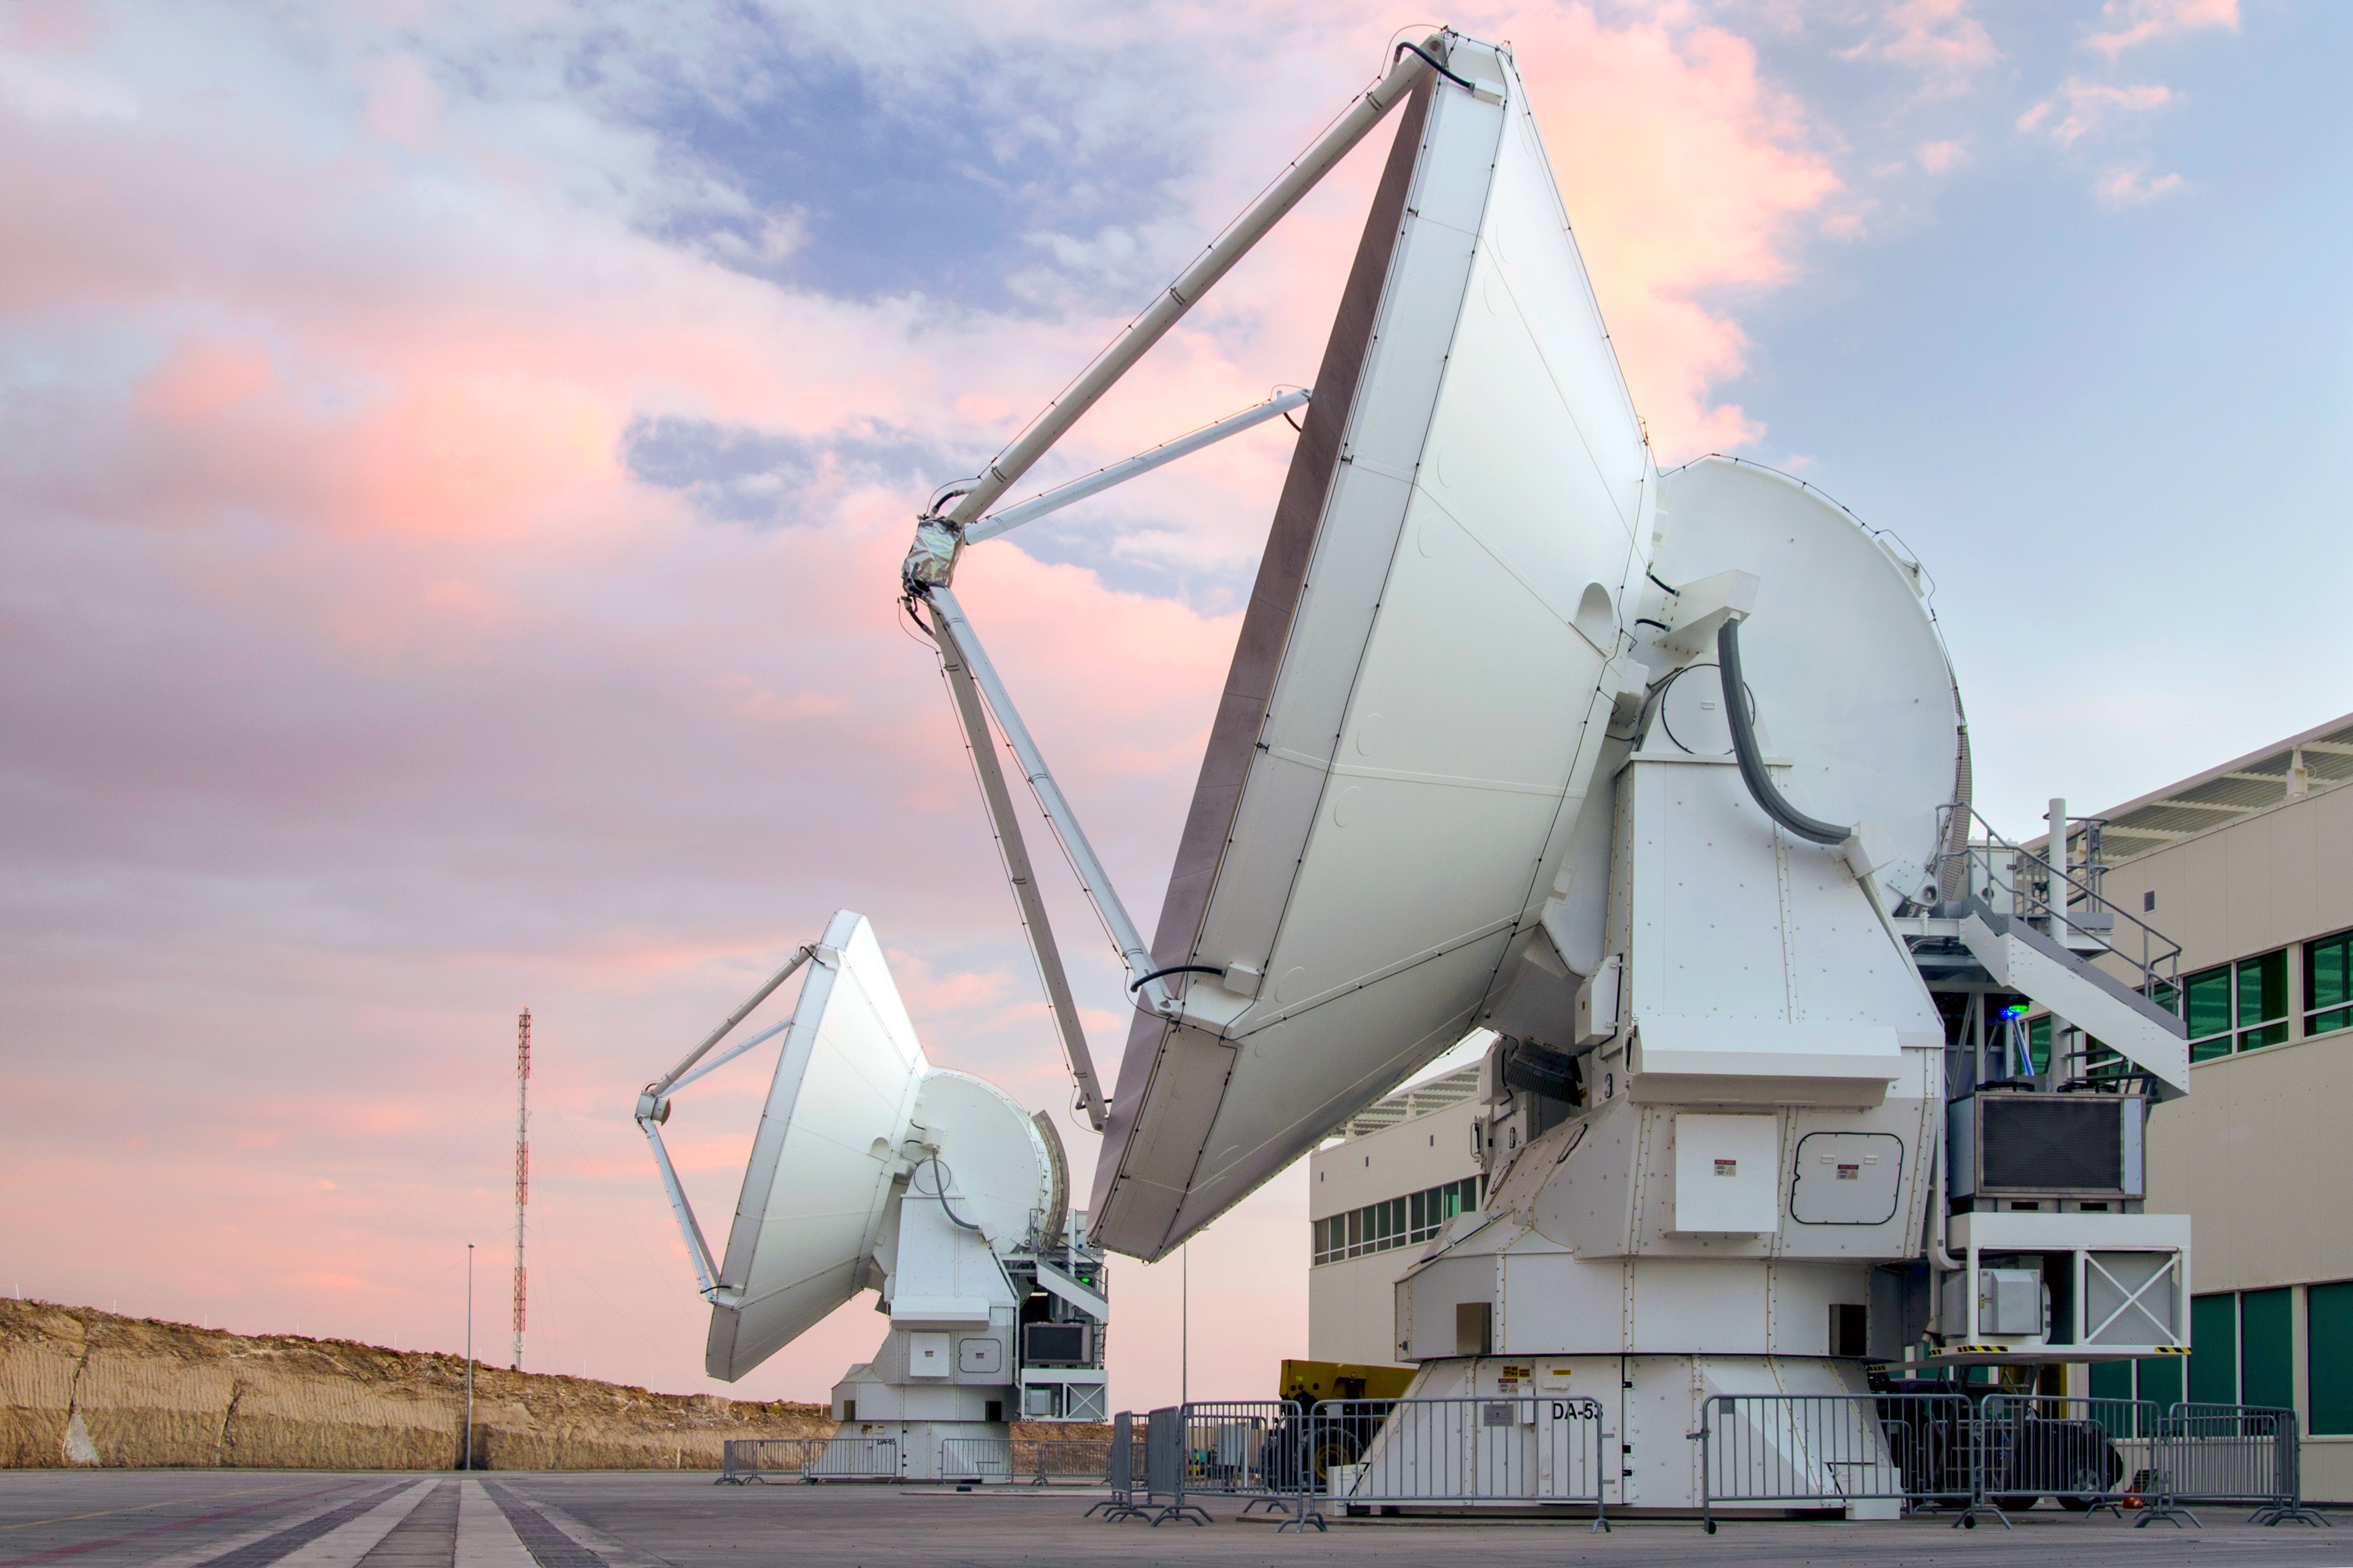

Two European antennas

Two European antennas at the Operational Support Facility (OSF) which form part of ALMA. ALMA will be a single telescope of revolutionary design, composed initially of 66 high precision antennas located on the Chajnantor plateau, 5000 meters altitude in northern Chile.

Credit: Sergio Otárola - ALMA (ESO/NAOJ/NRAO)